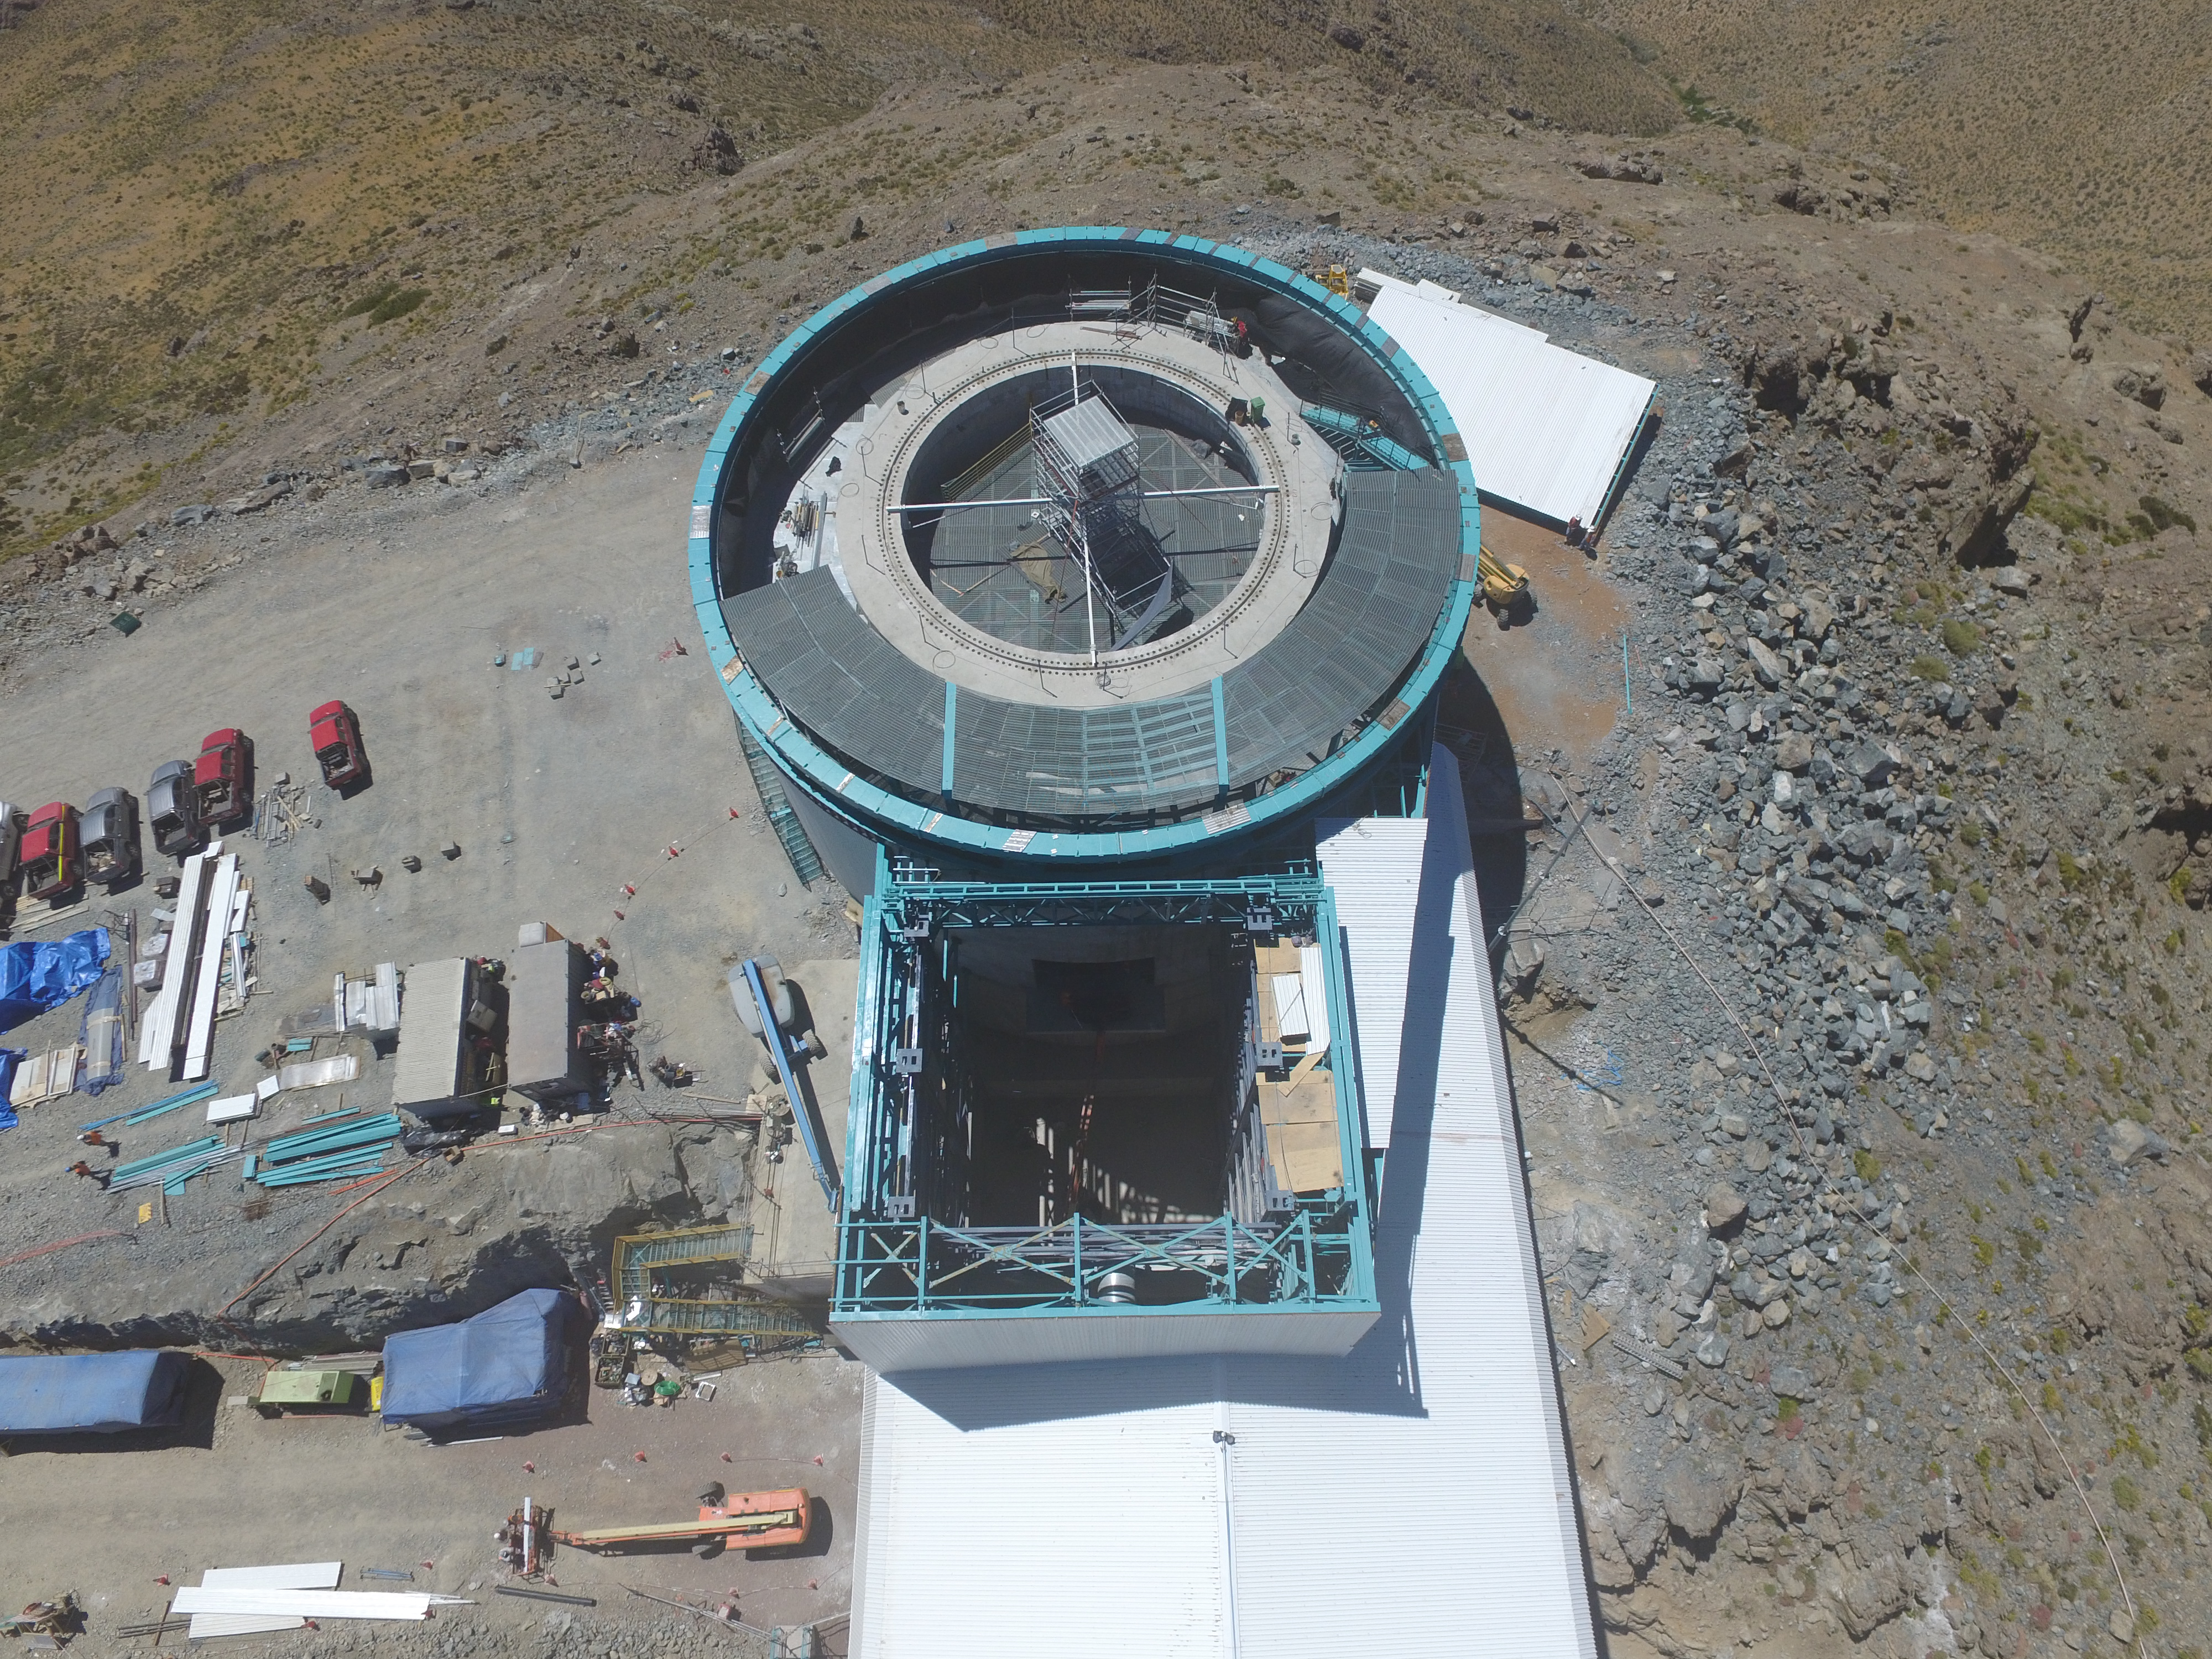

Drone Photo of LSST Facility and Environs December 2017

LSST Assembly Integration Verification (AIV) Manager Jacques Sebag submitted these aerial drone photos of the LSST facility, taken on December 28. The photos were taken after the LSST team collaborated with subcontractor Besalco to move the facility mobile roof to the flat area located on the north side of the lower enclosure. Congratulations to all for this achievement at the end of 2017!

Credit: Rubin Observatory/NSF/AURA